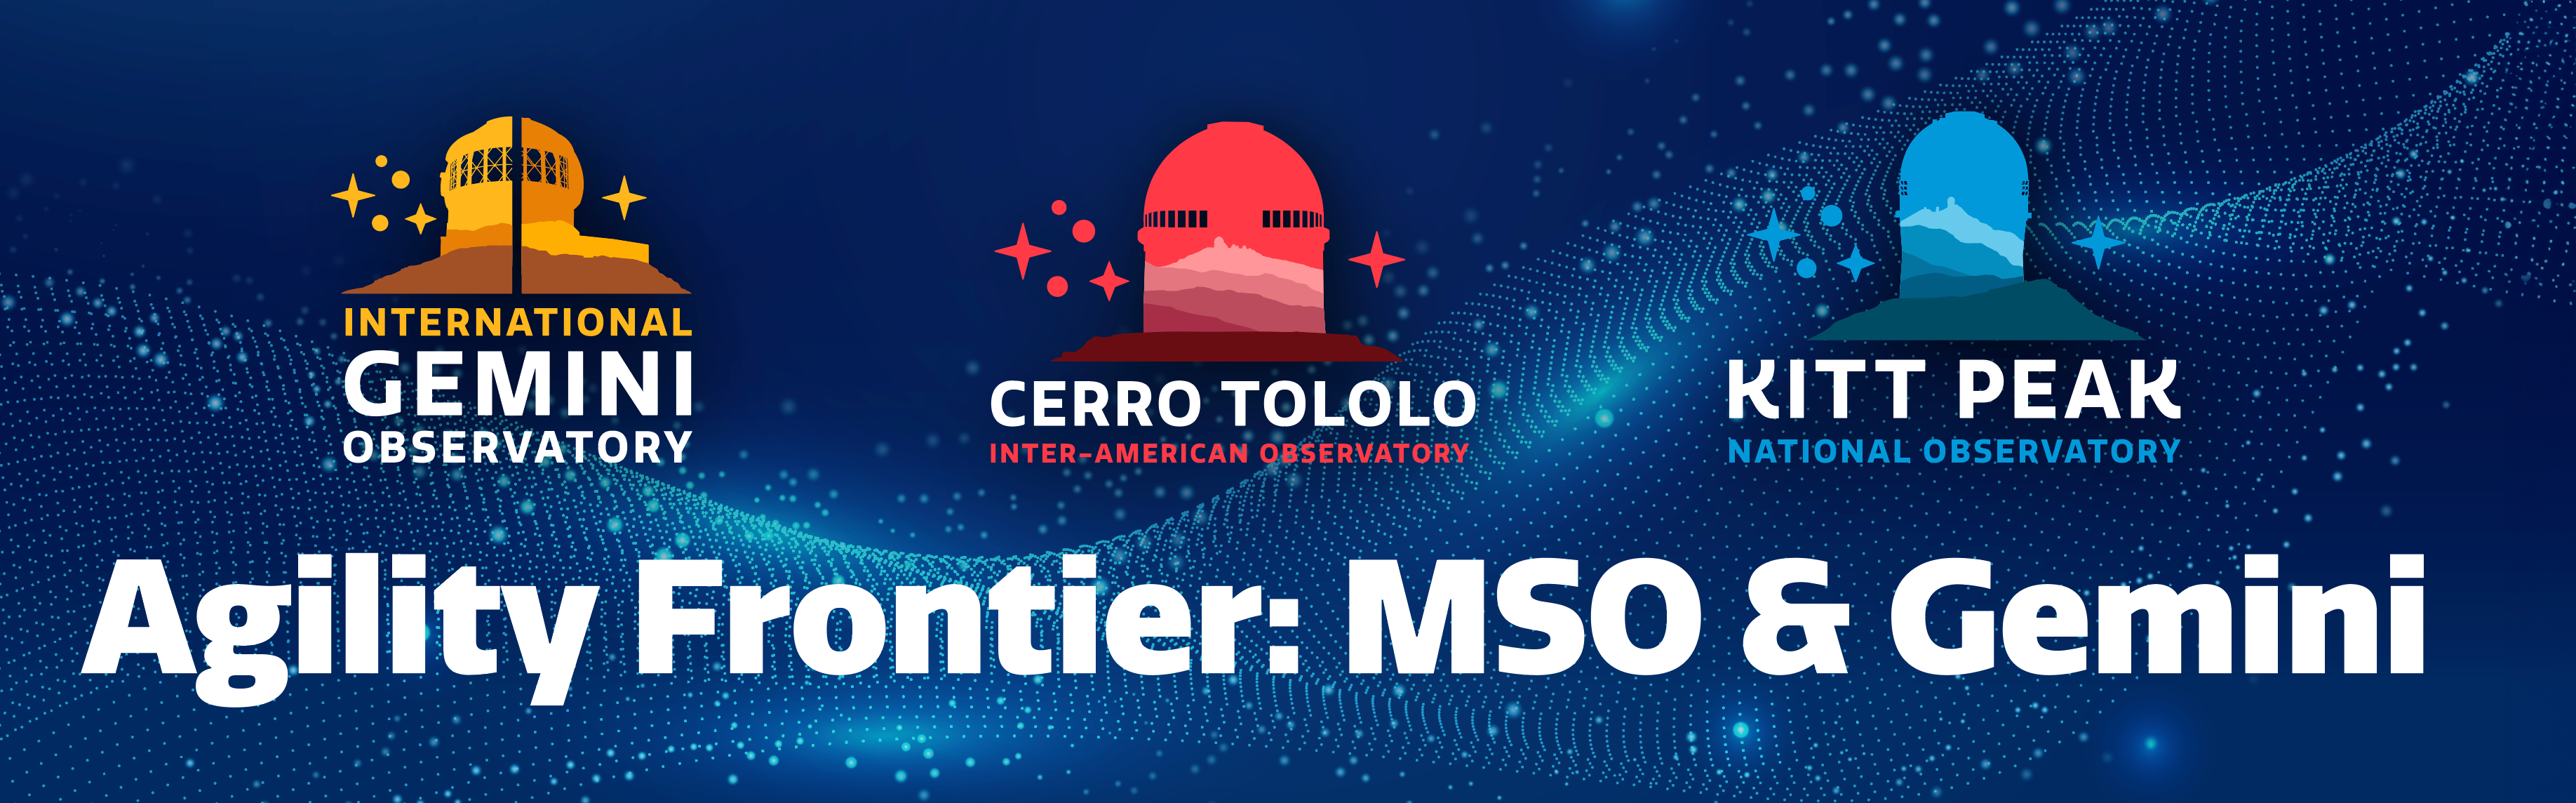

Agility Frontier

Agility Frontier. Part of the Foundational Diagrams collection.

Credit: NOIRLab/NSF/AURA